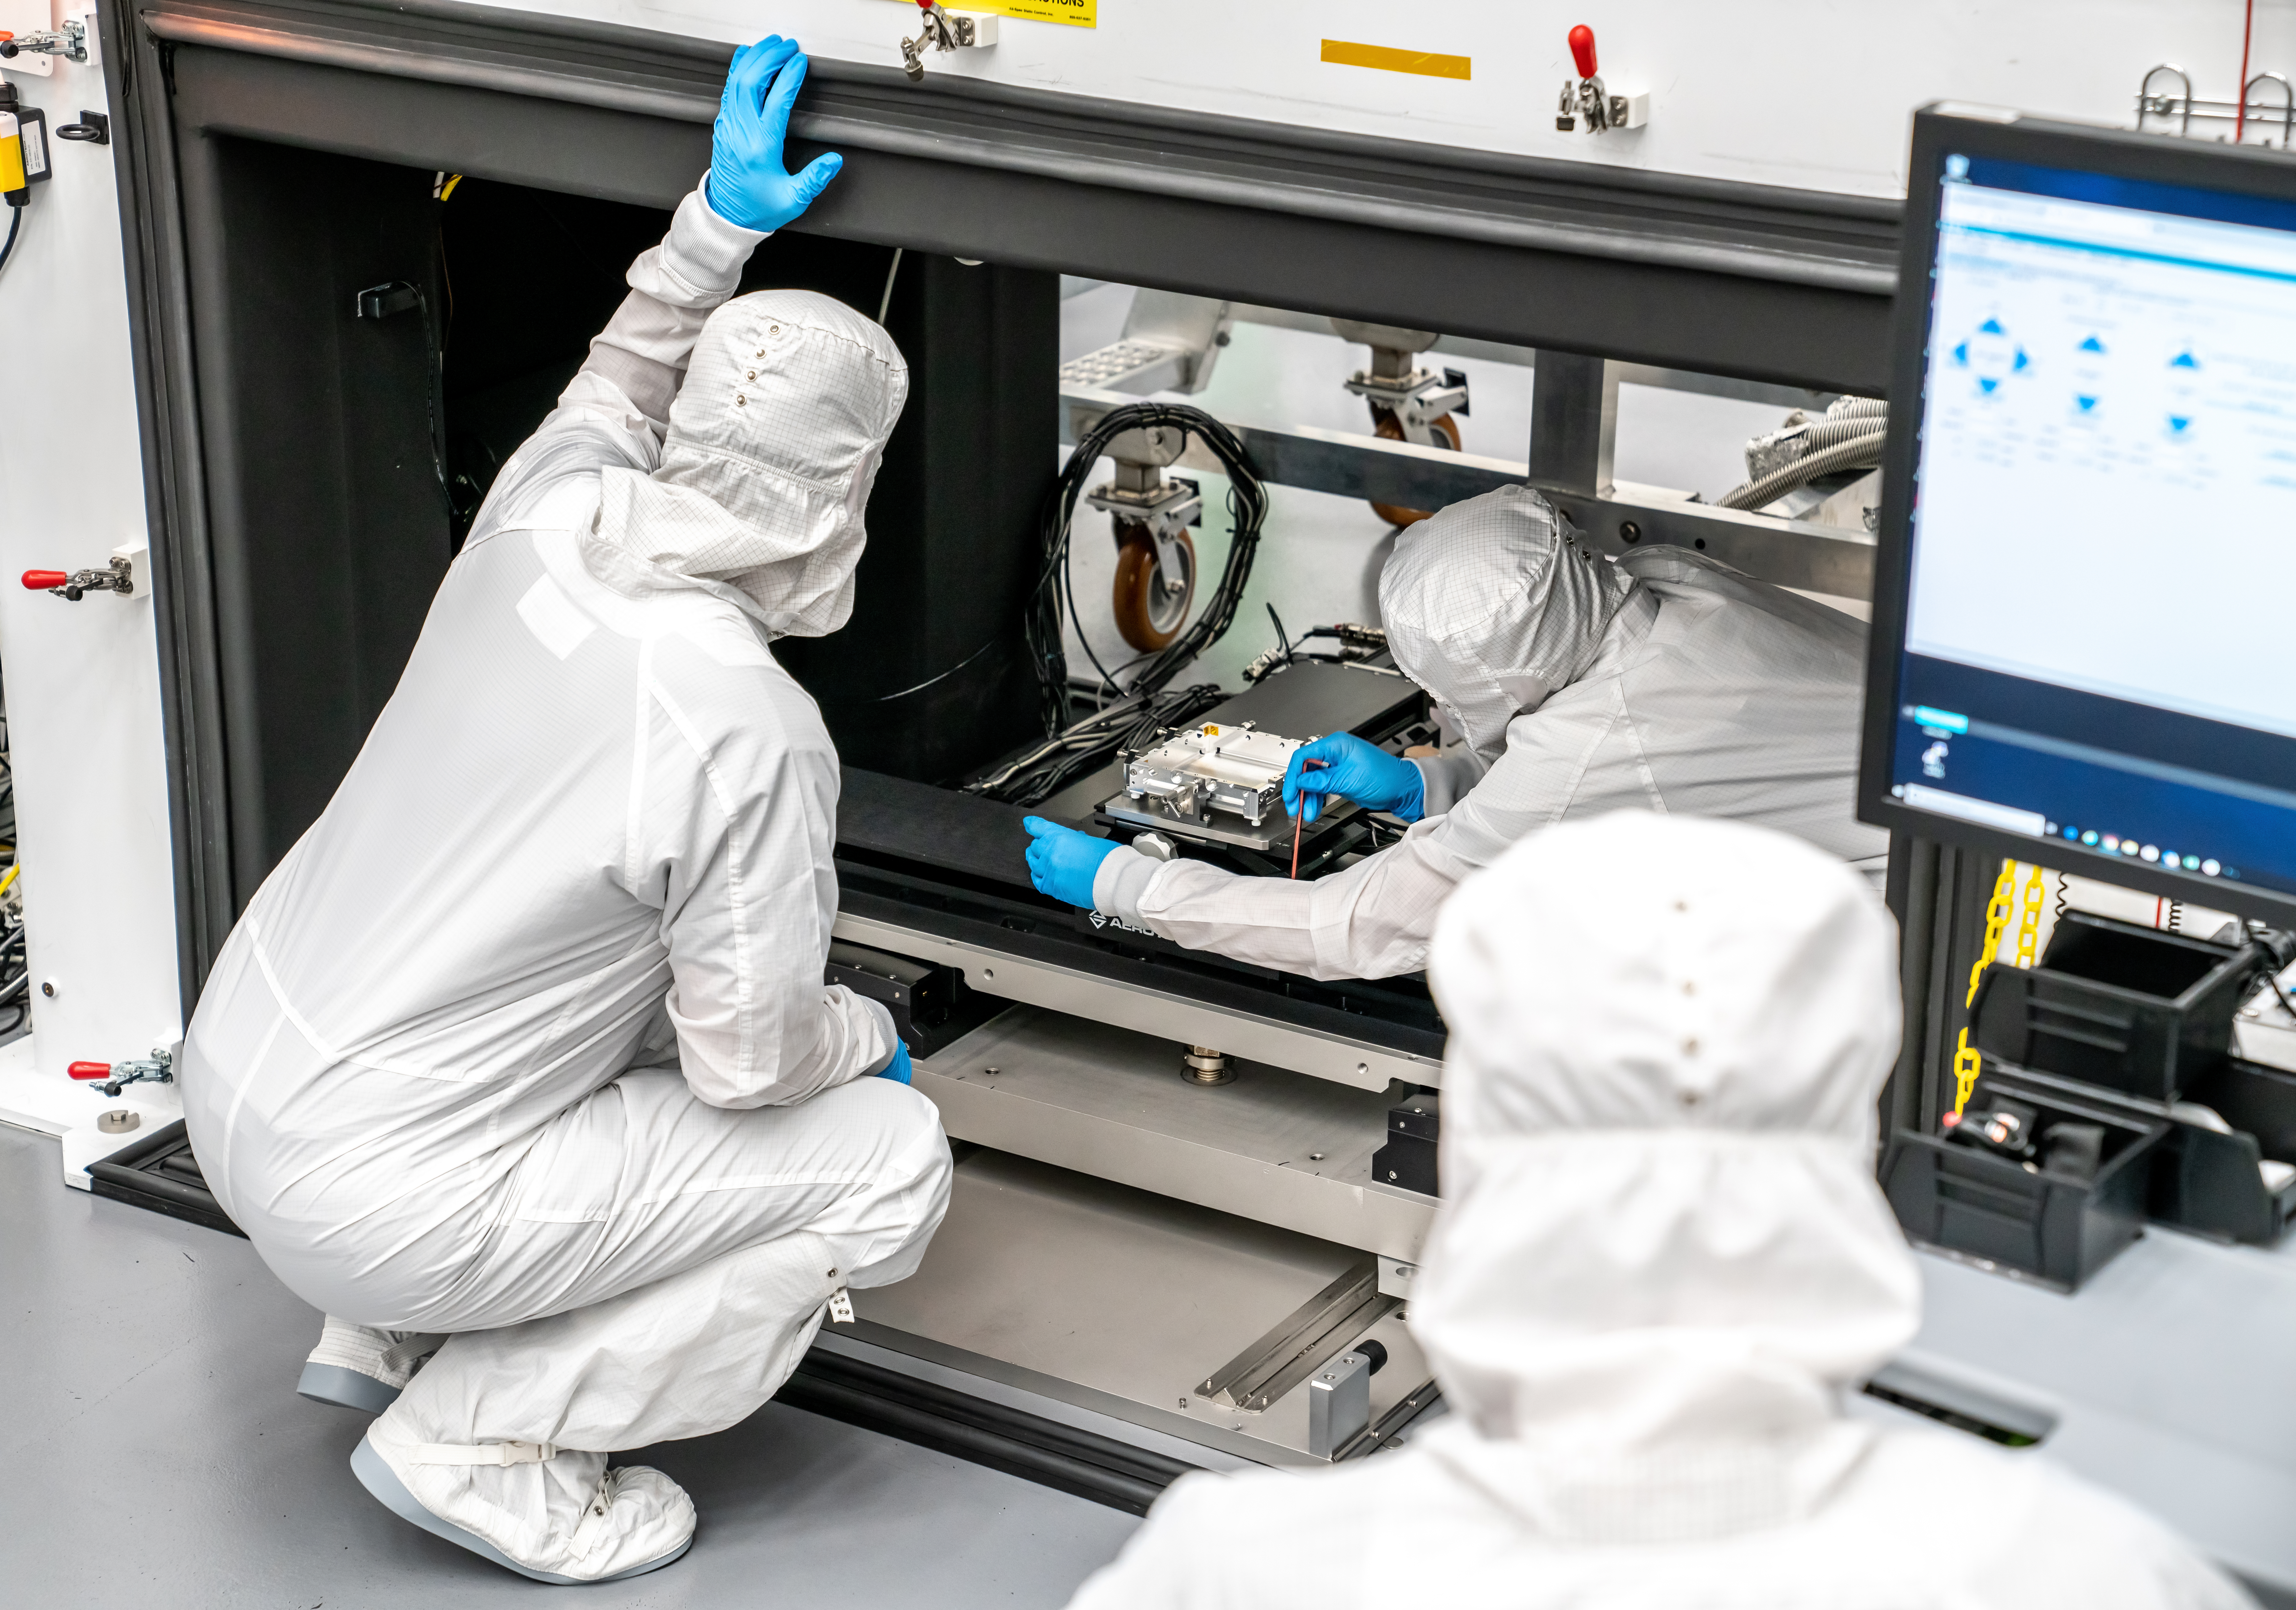

Vera C. Rubin Observatory LSST Camera Focal Plane Build 104

The 14th RTM to be installed was a particularly challenging installation which required a couple stops and conferences to discuss solutions before finally succeeding.

Credit: Jacqueline Orrell/SLAC National Accelerator Laboratory